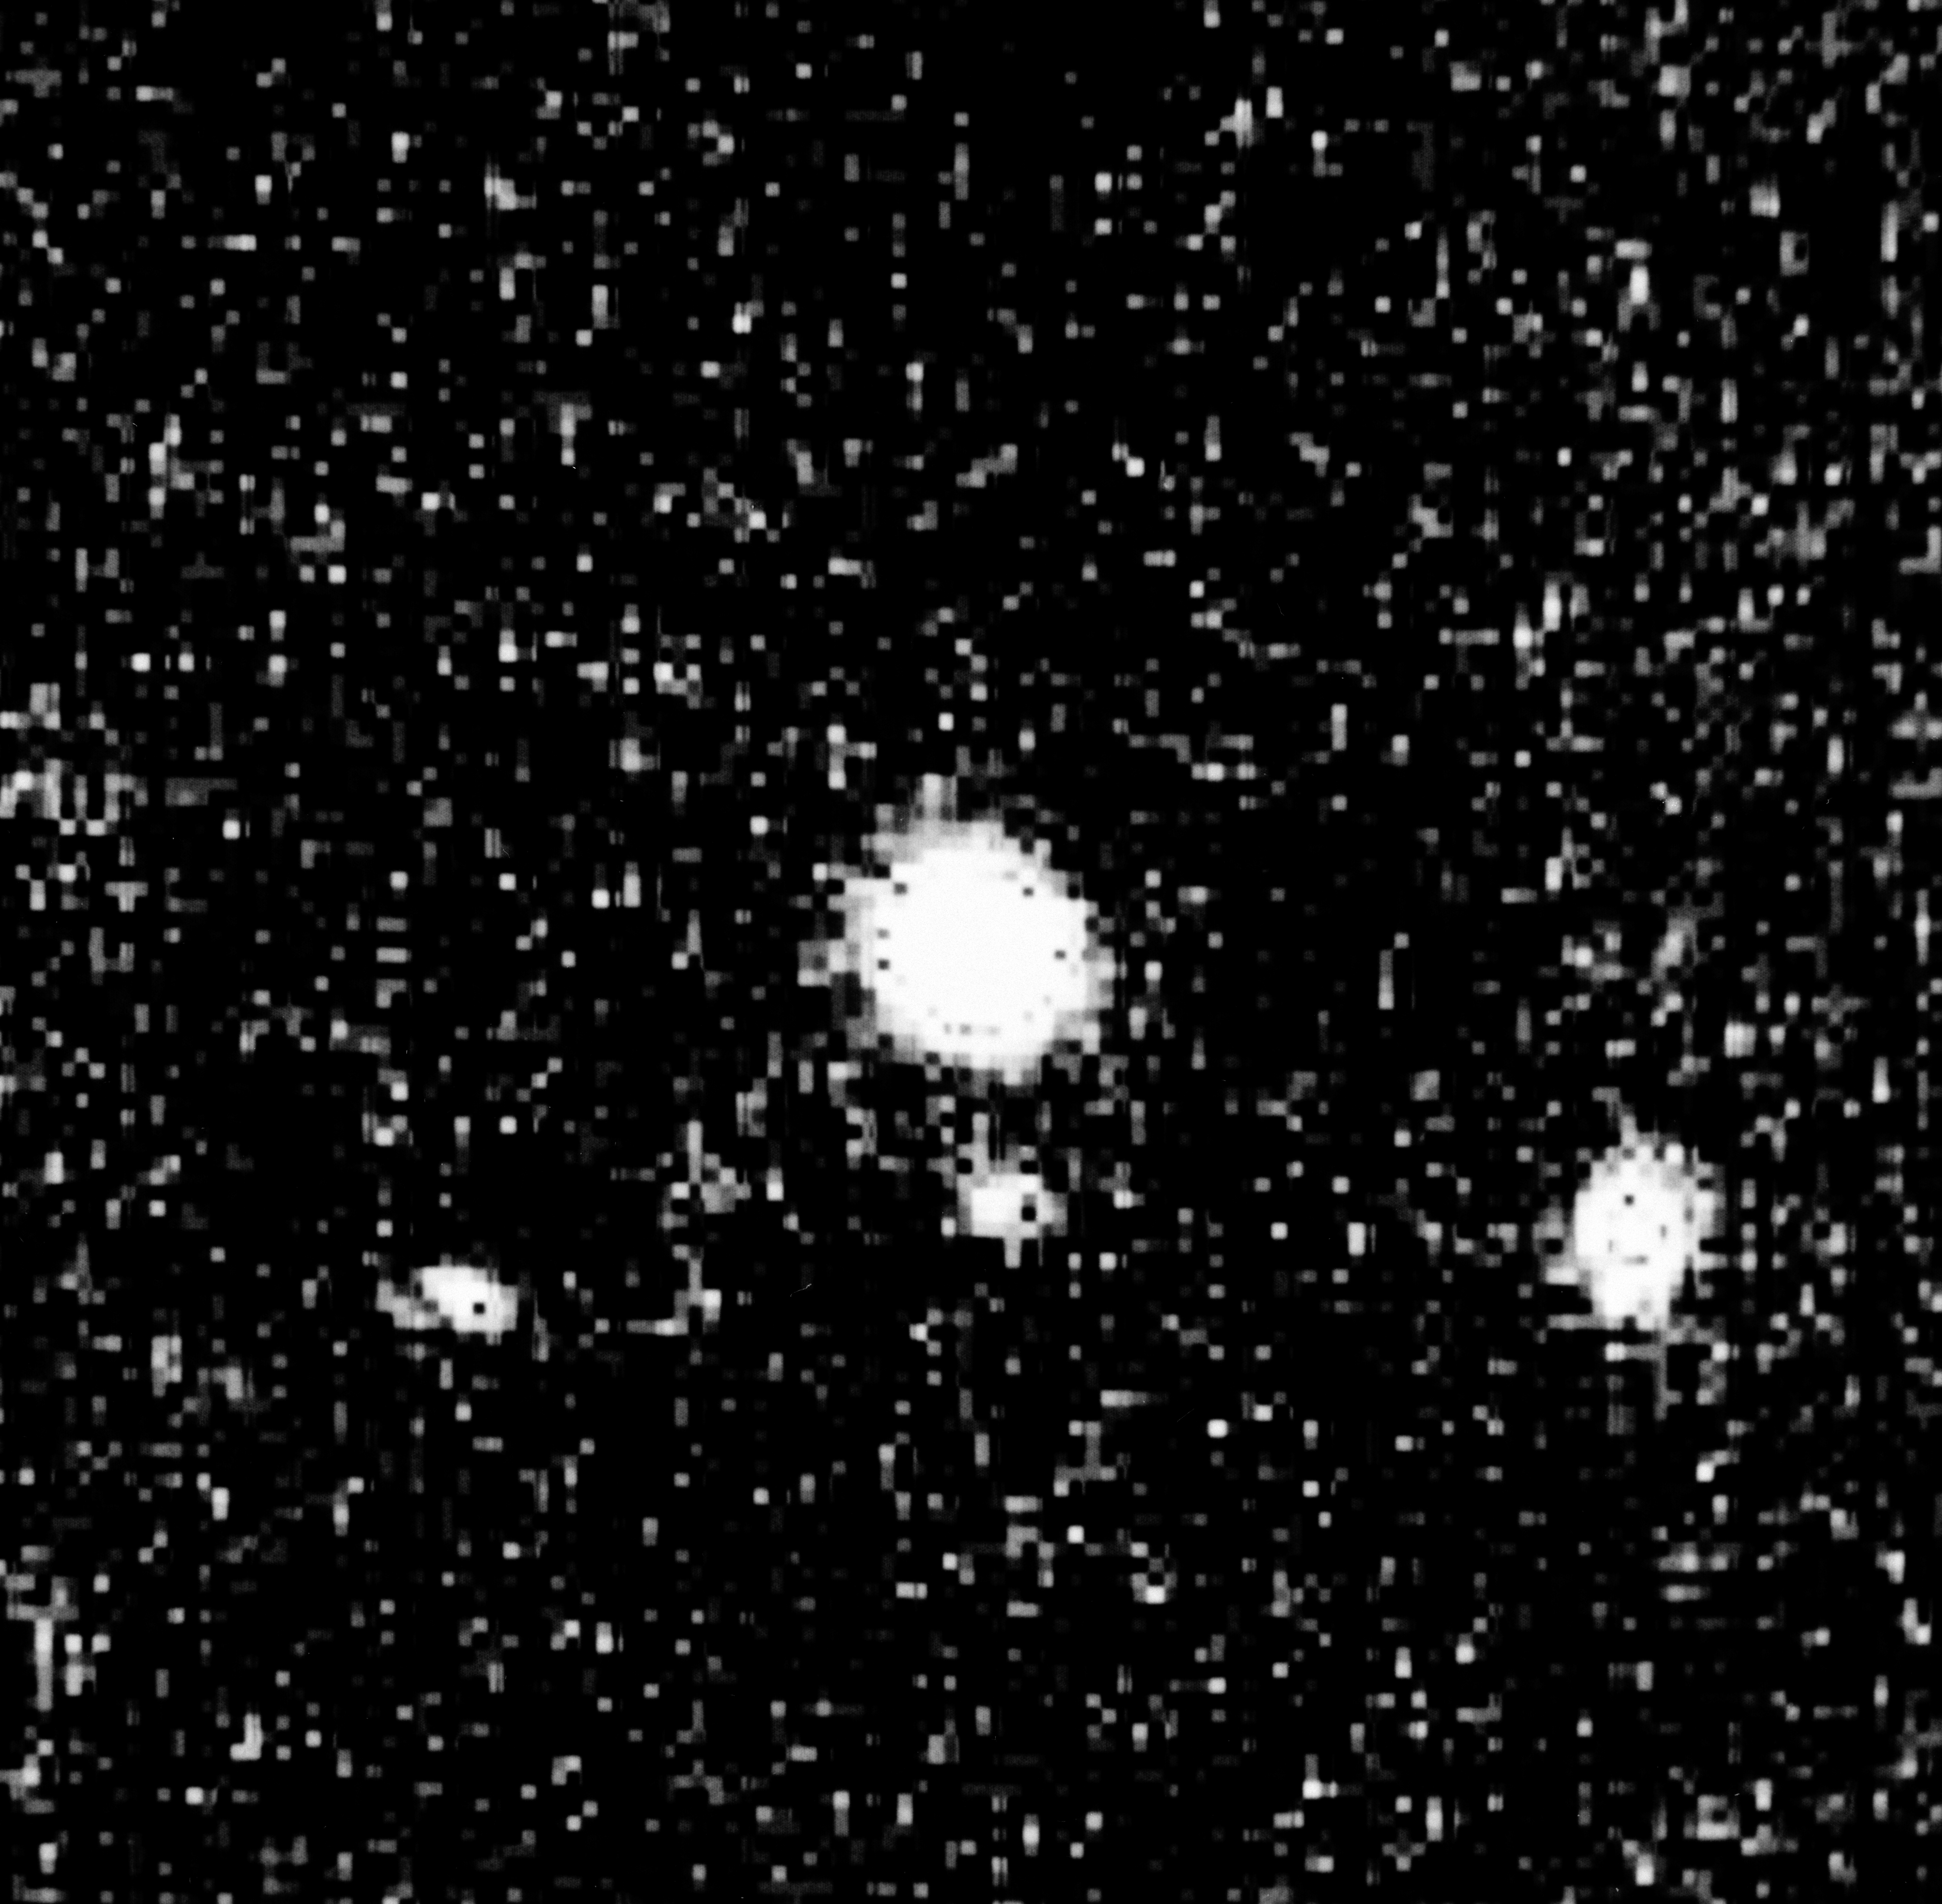

Most distant "normal'' galaxy known, G 0102 190

This is an image of the most distant "normal'' galaxy known, G 0102 190, as seen on a CCD exposure obtained with the EFOSC II instrument at the ESO New Technology Telescope. The field measures arcsec; the brightest object is the quasar UM 669, whose image is strongly overexposed. G 0102 190 is the faint resolved object 4.8 arcsec south of the quasar image. Only the stellar component of the galaxy is seen; the continuum emission of the gaseous halo is much too faint to be detectable.

Credit: ESO